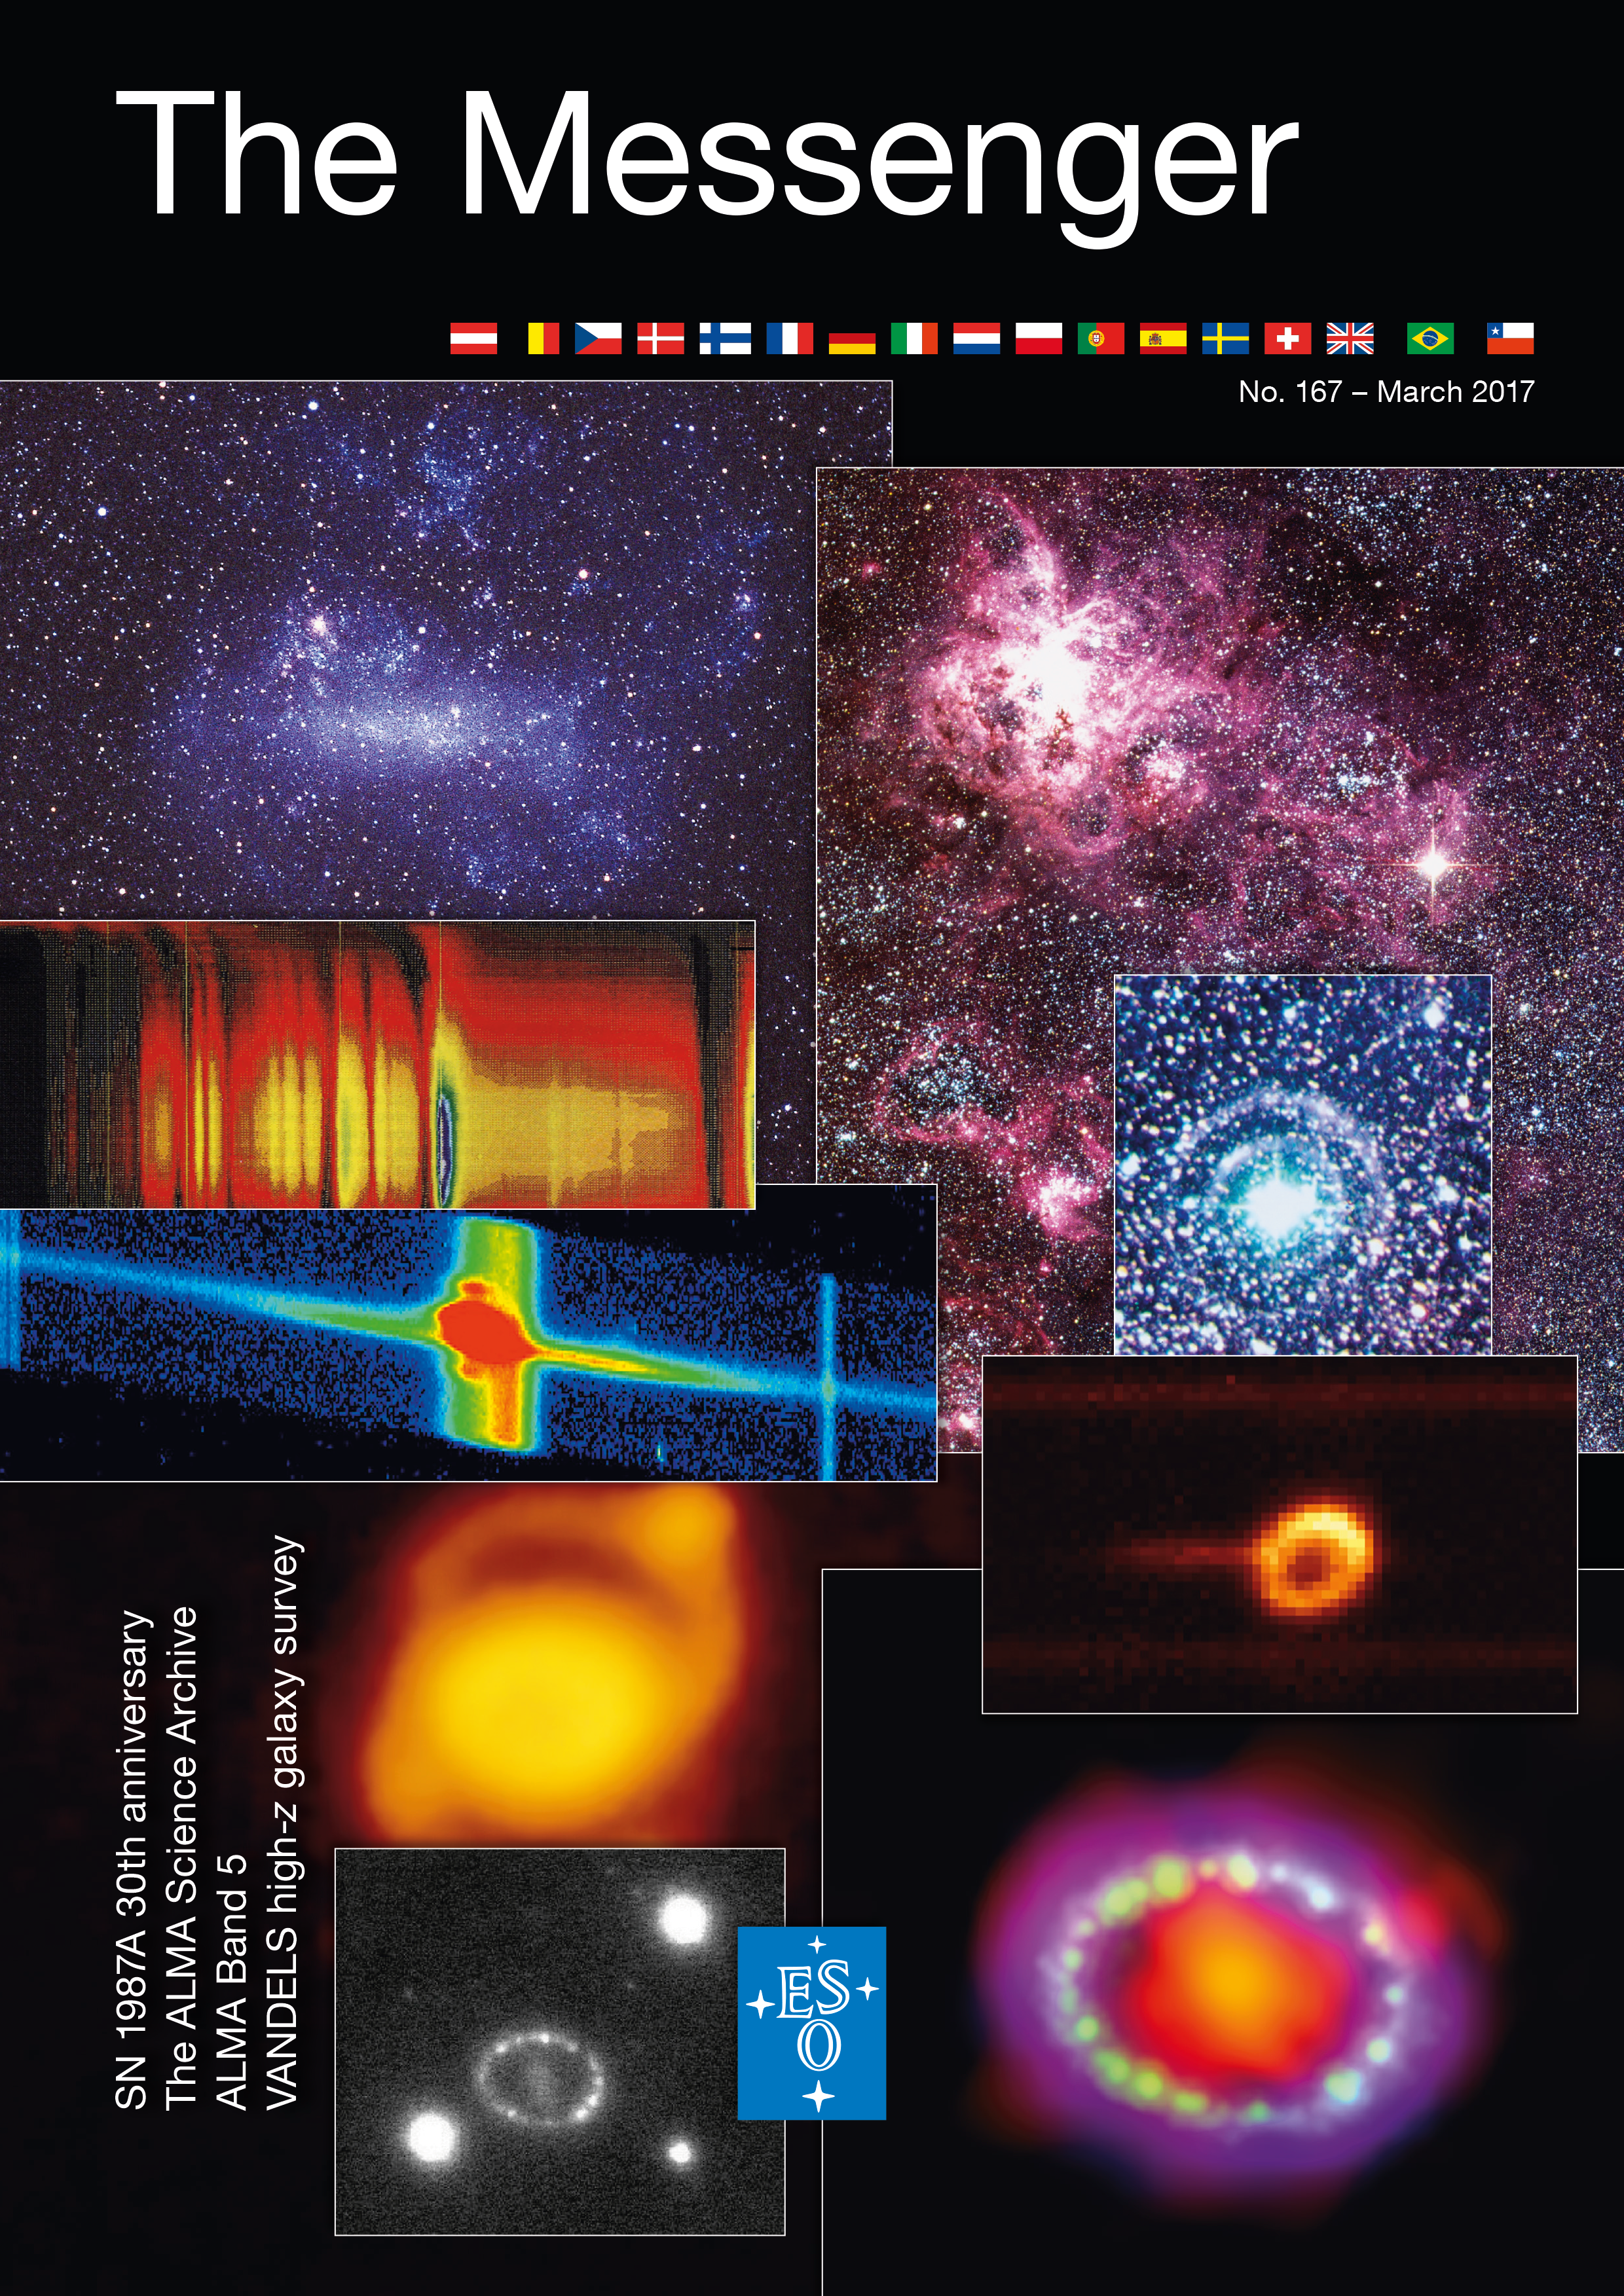

Cover of The Messenger No. 167

Cover of The Messenger 167.

Credit: ESO